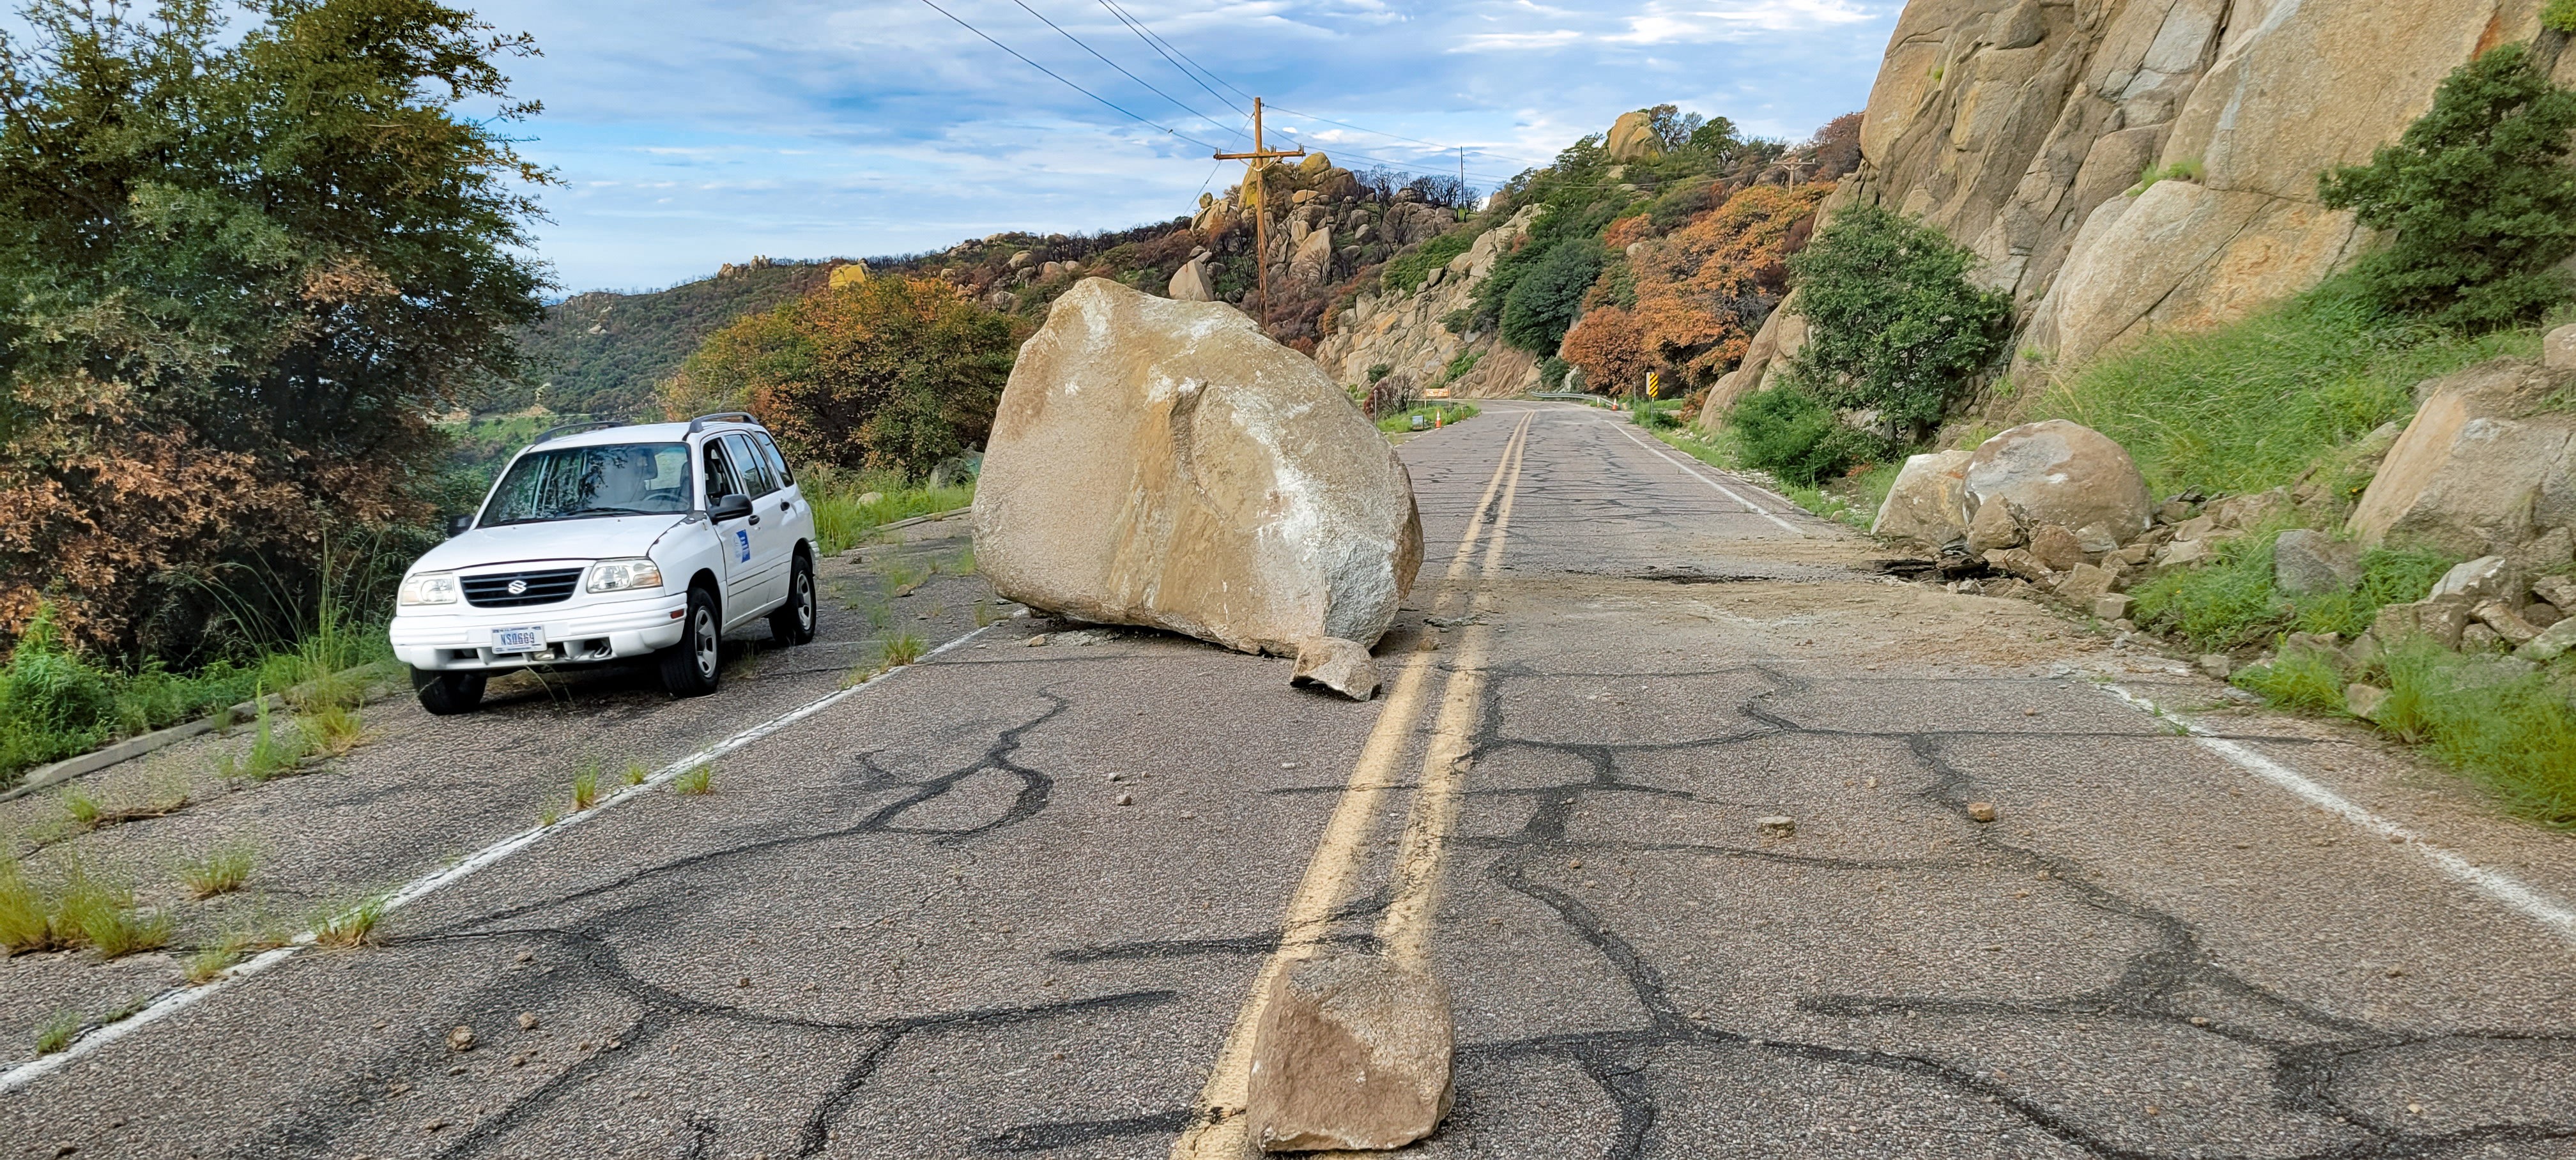

Contreras Fire Rock Slide

The aftermath of a rock slide that occured at Kitt Peak National Observatory in Arizona after the Contreras Fire.

Credit: KPNO/NOIRLab/NSF/AURA